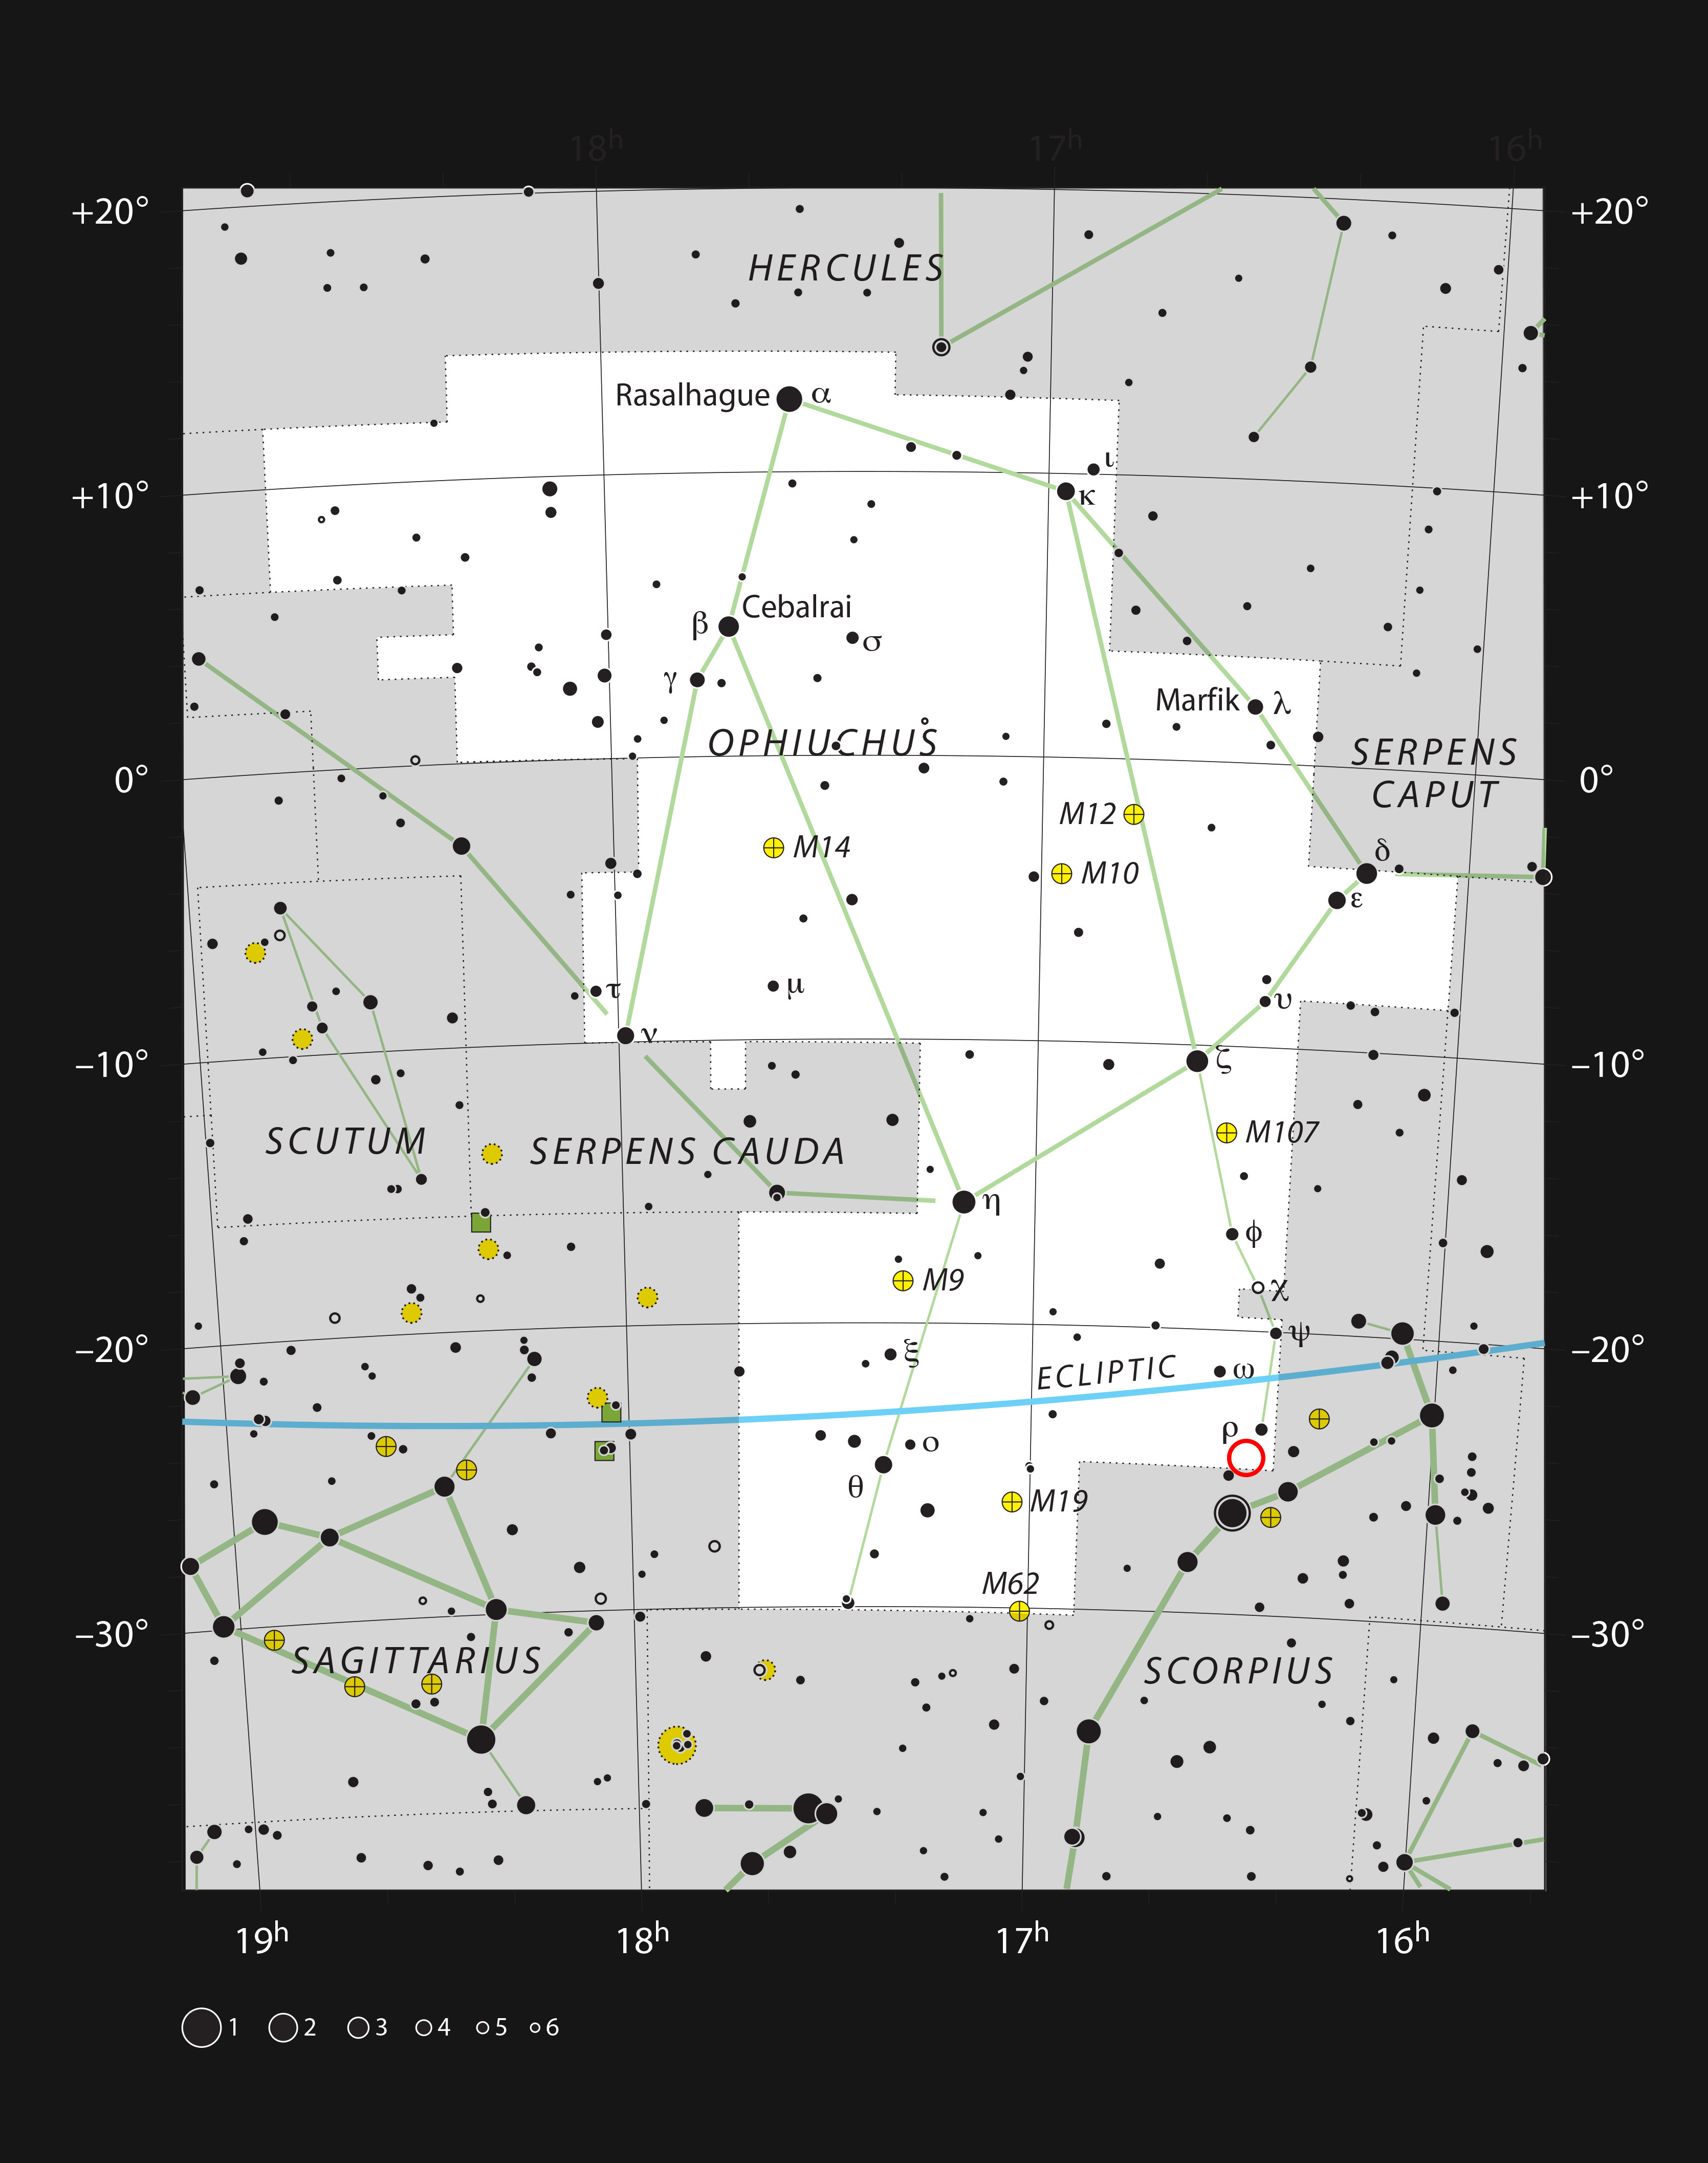

The location of the system Oph-IRS 48 in the constellation of Op

This chart shows the large constellation of Ophiuchus (The Serpent Bearer). Most of the stars that can be seen in a dark sky with the unaided eye are marked. The location of the system Oph-IRS 48 is indicated with a red circle.

Credit: ESO, IAU and Sky & Telescope